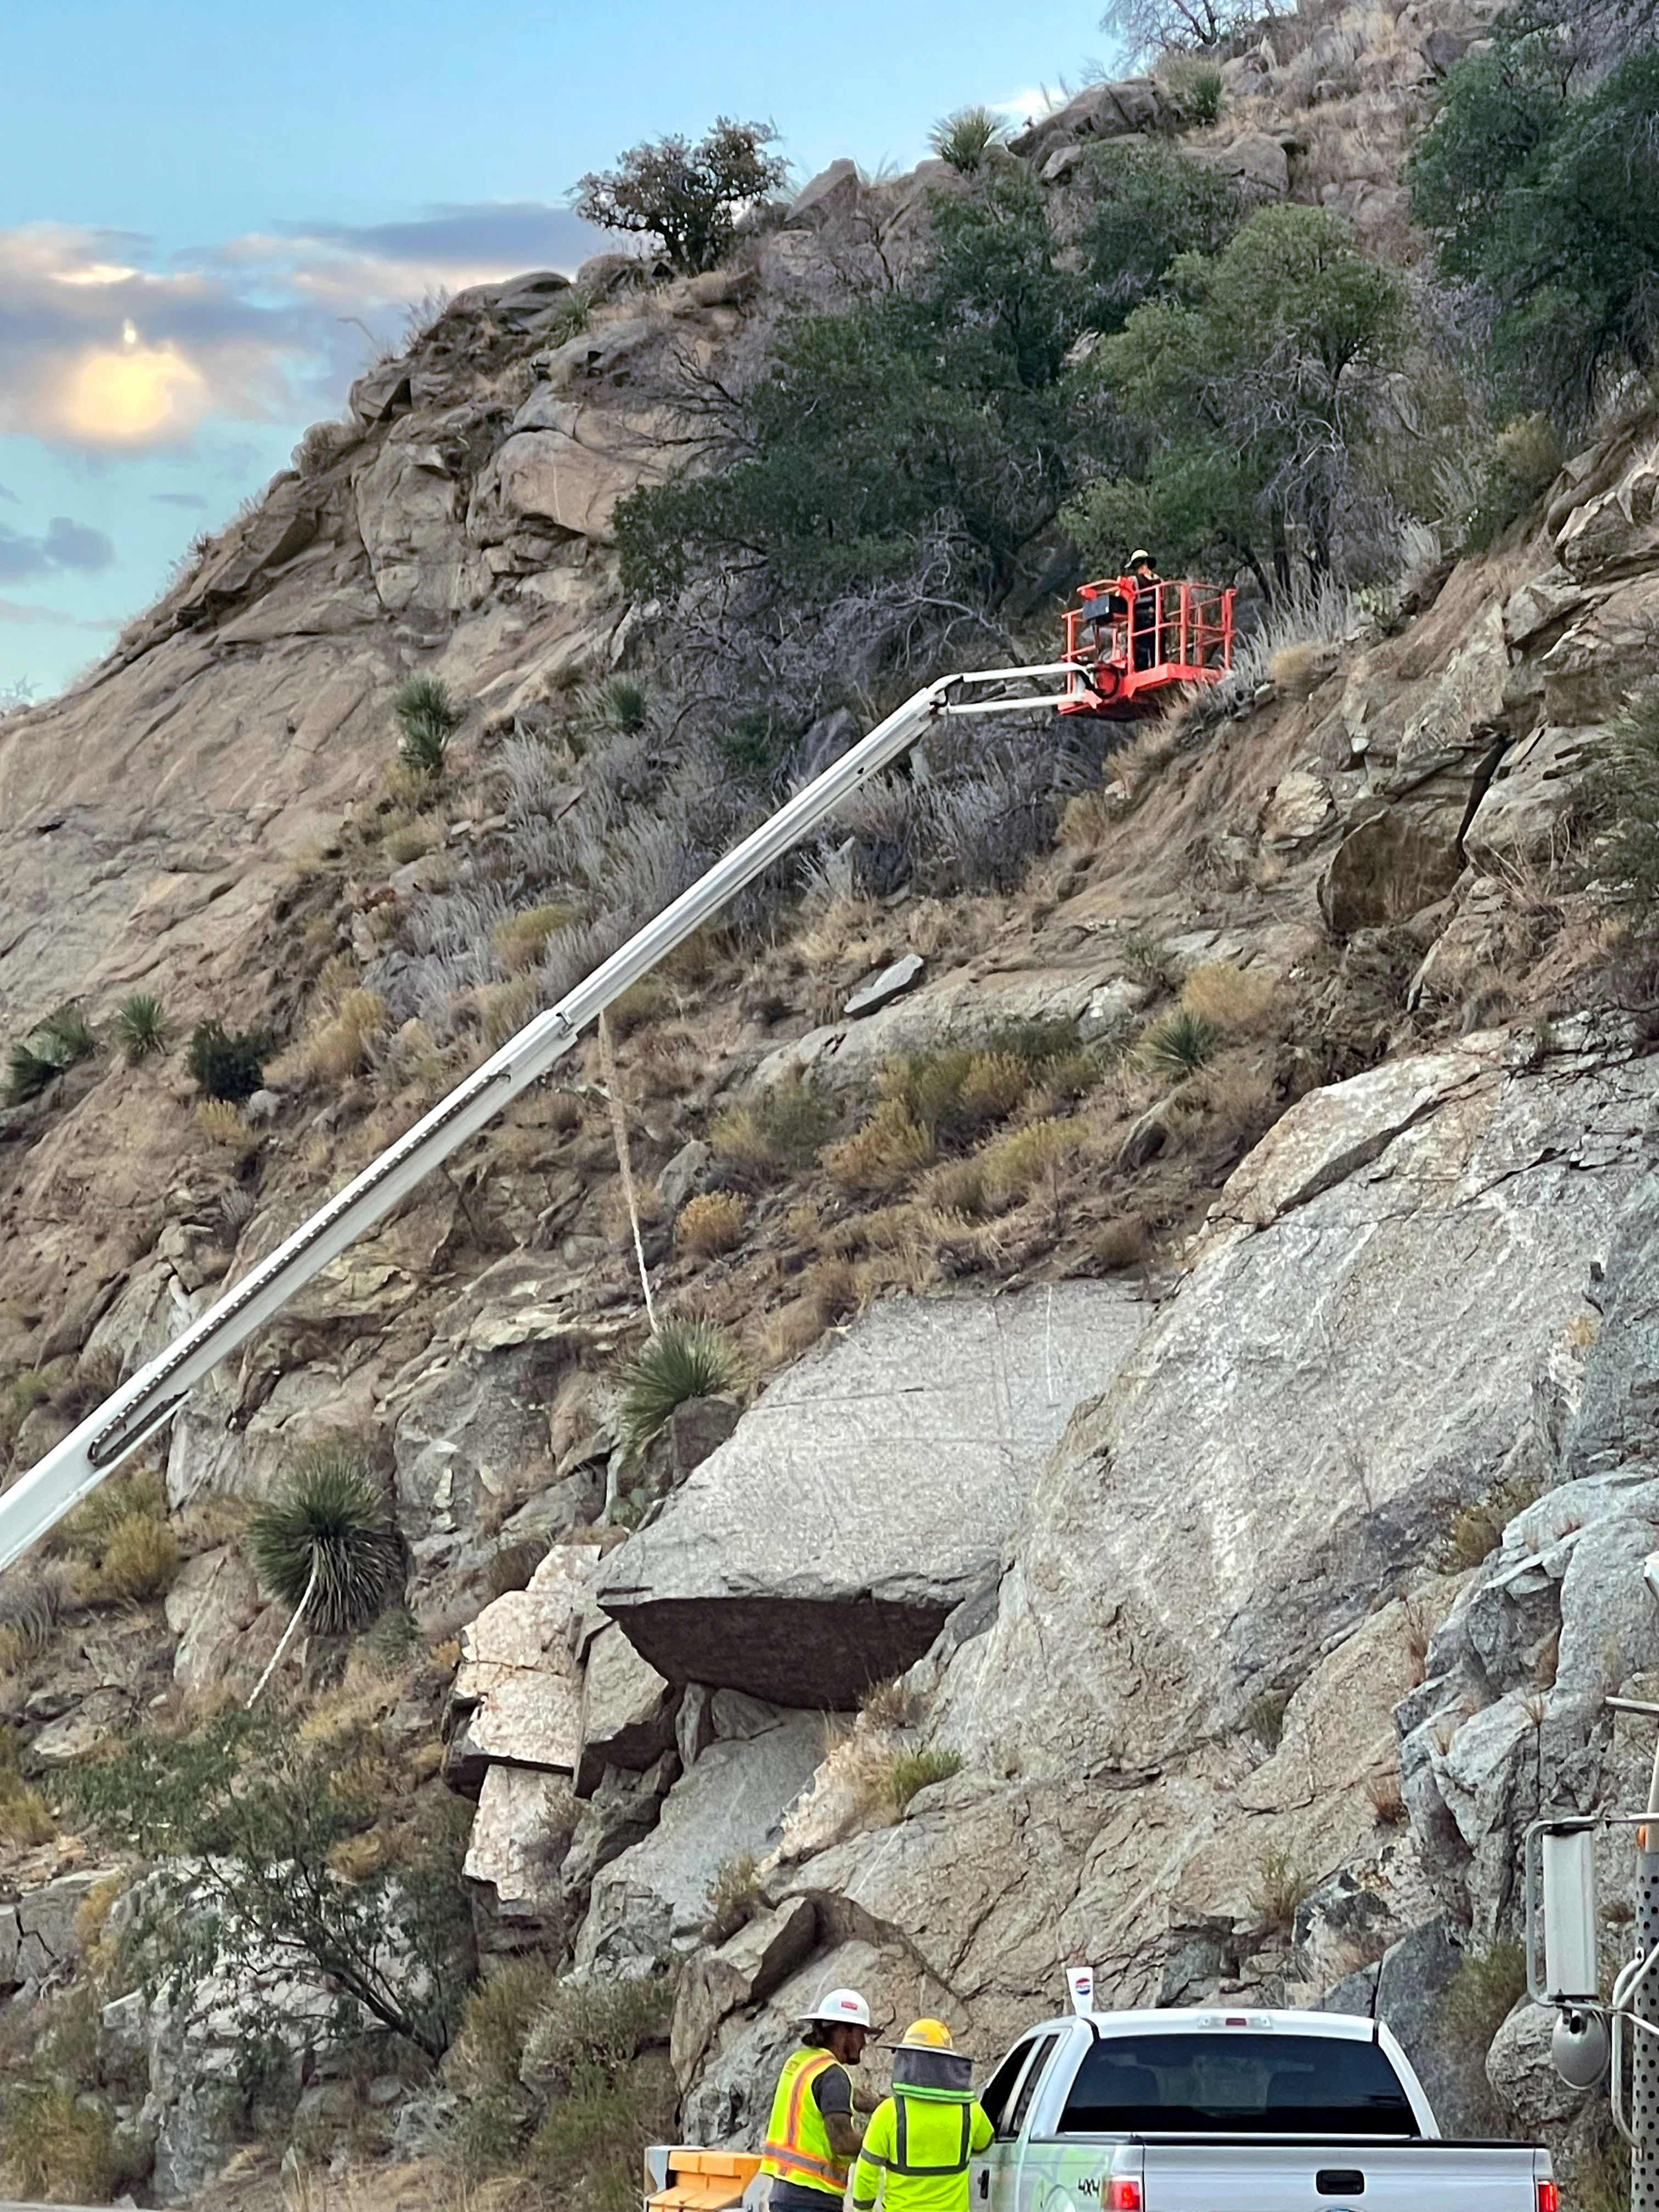

Removing Boulders

Workers prepare to remove hazardous boulders from the hillside above the road leading to the summit of Kitt Peak.

Credit: ADOT